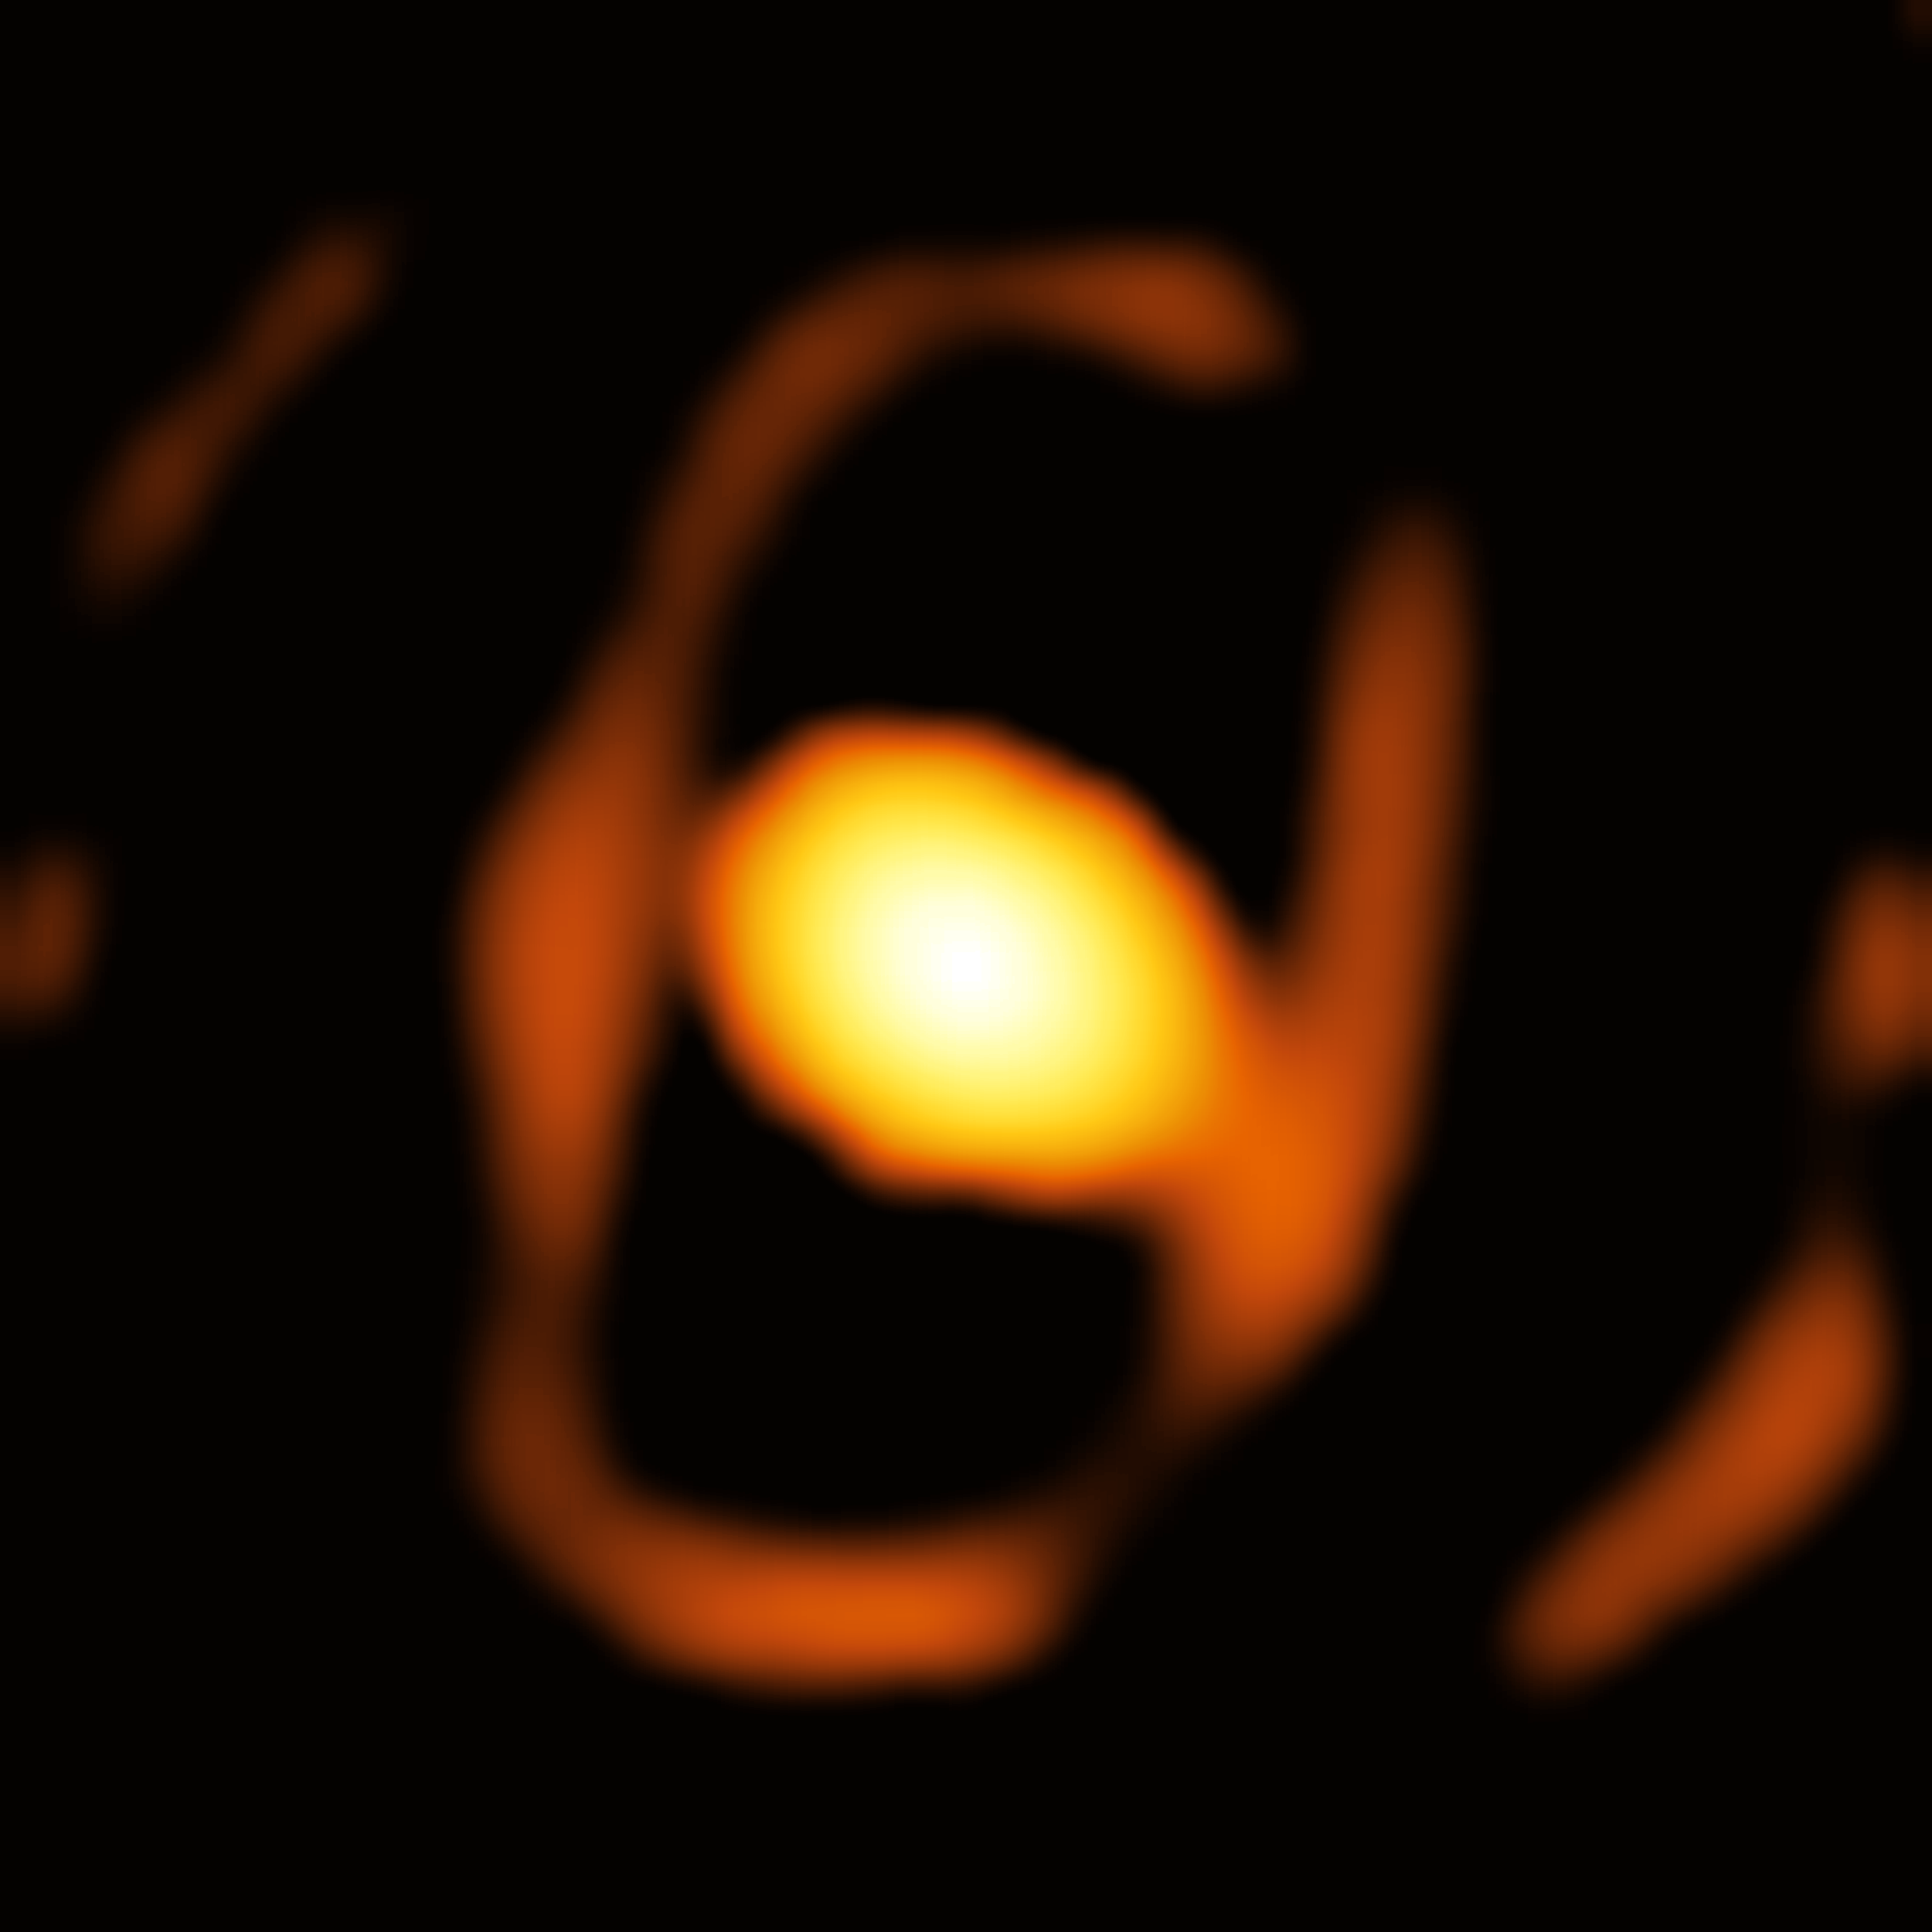

Image of the star WOH G64 taken by the VLTI

This is an image of the star WOH G64, taken by the GRAVITY instrument on the European Southern Observatory’s Very Large Telescope Interferometer (ESO’s VLTI). This is the first close-up picture of a star outside our own galaxy, the Milky Way. The star is located in the Large Magellanic Cloud, over 160 000 light-years away. The bright oval at the centre of this image is a dusty cocoon that enshrouds the star. A fainter elliptical ring around it could be the inner rim of a dusty torus, but more observations are needed to confirm this feature.

Credit: ESO/K. Ohnaka et al.